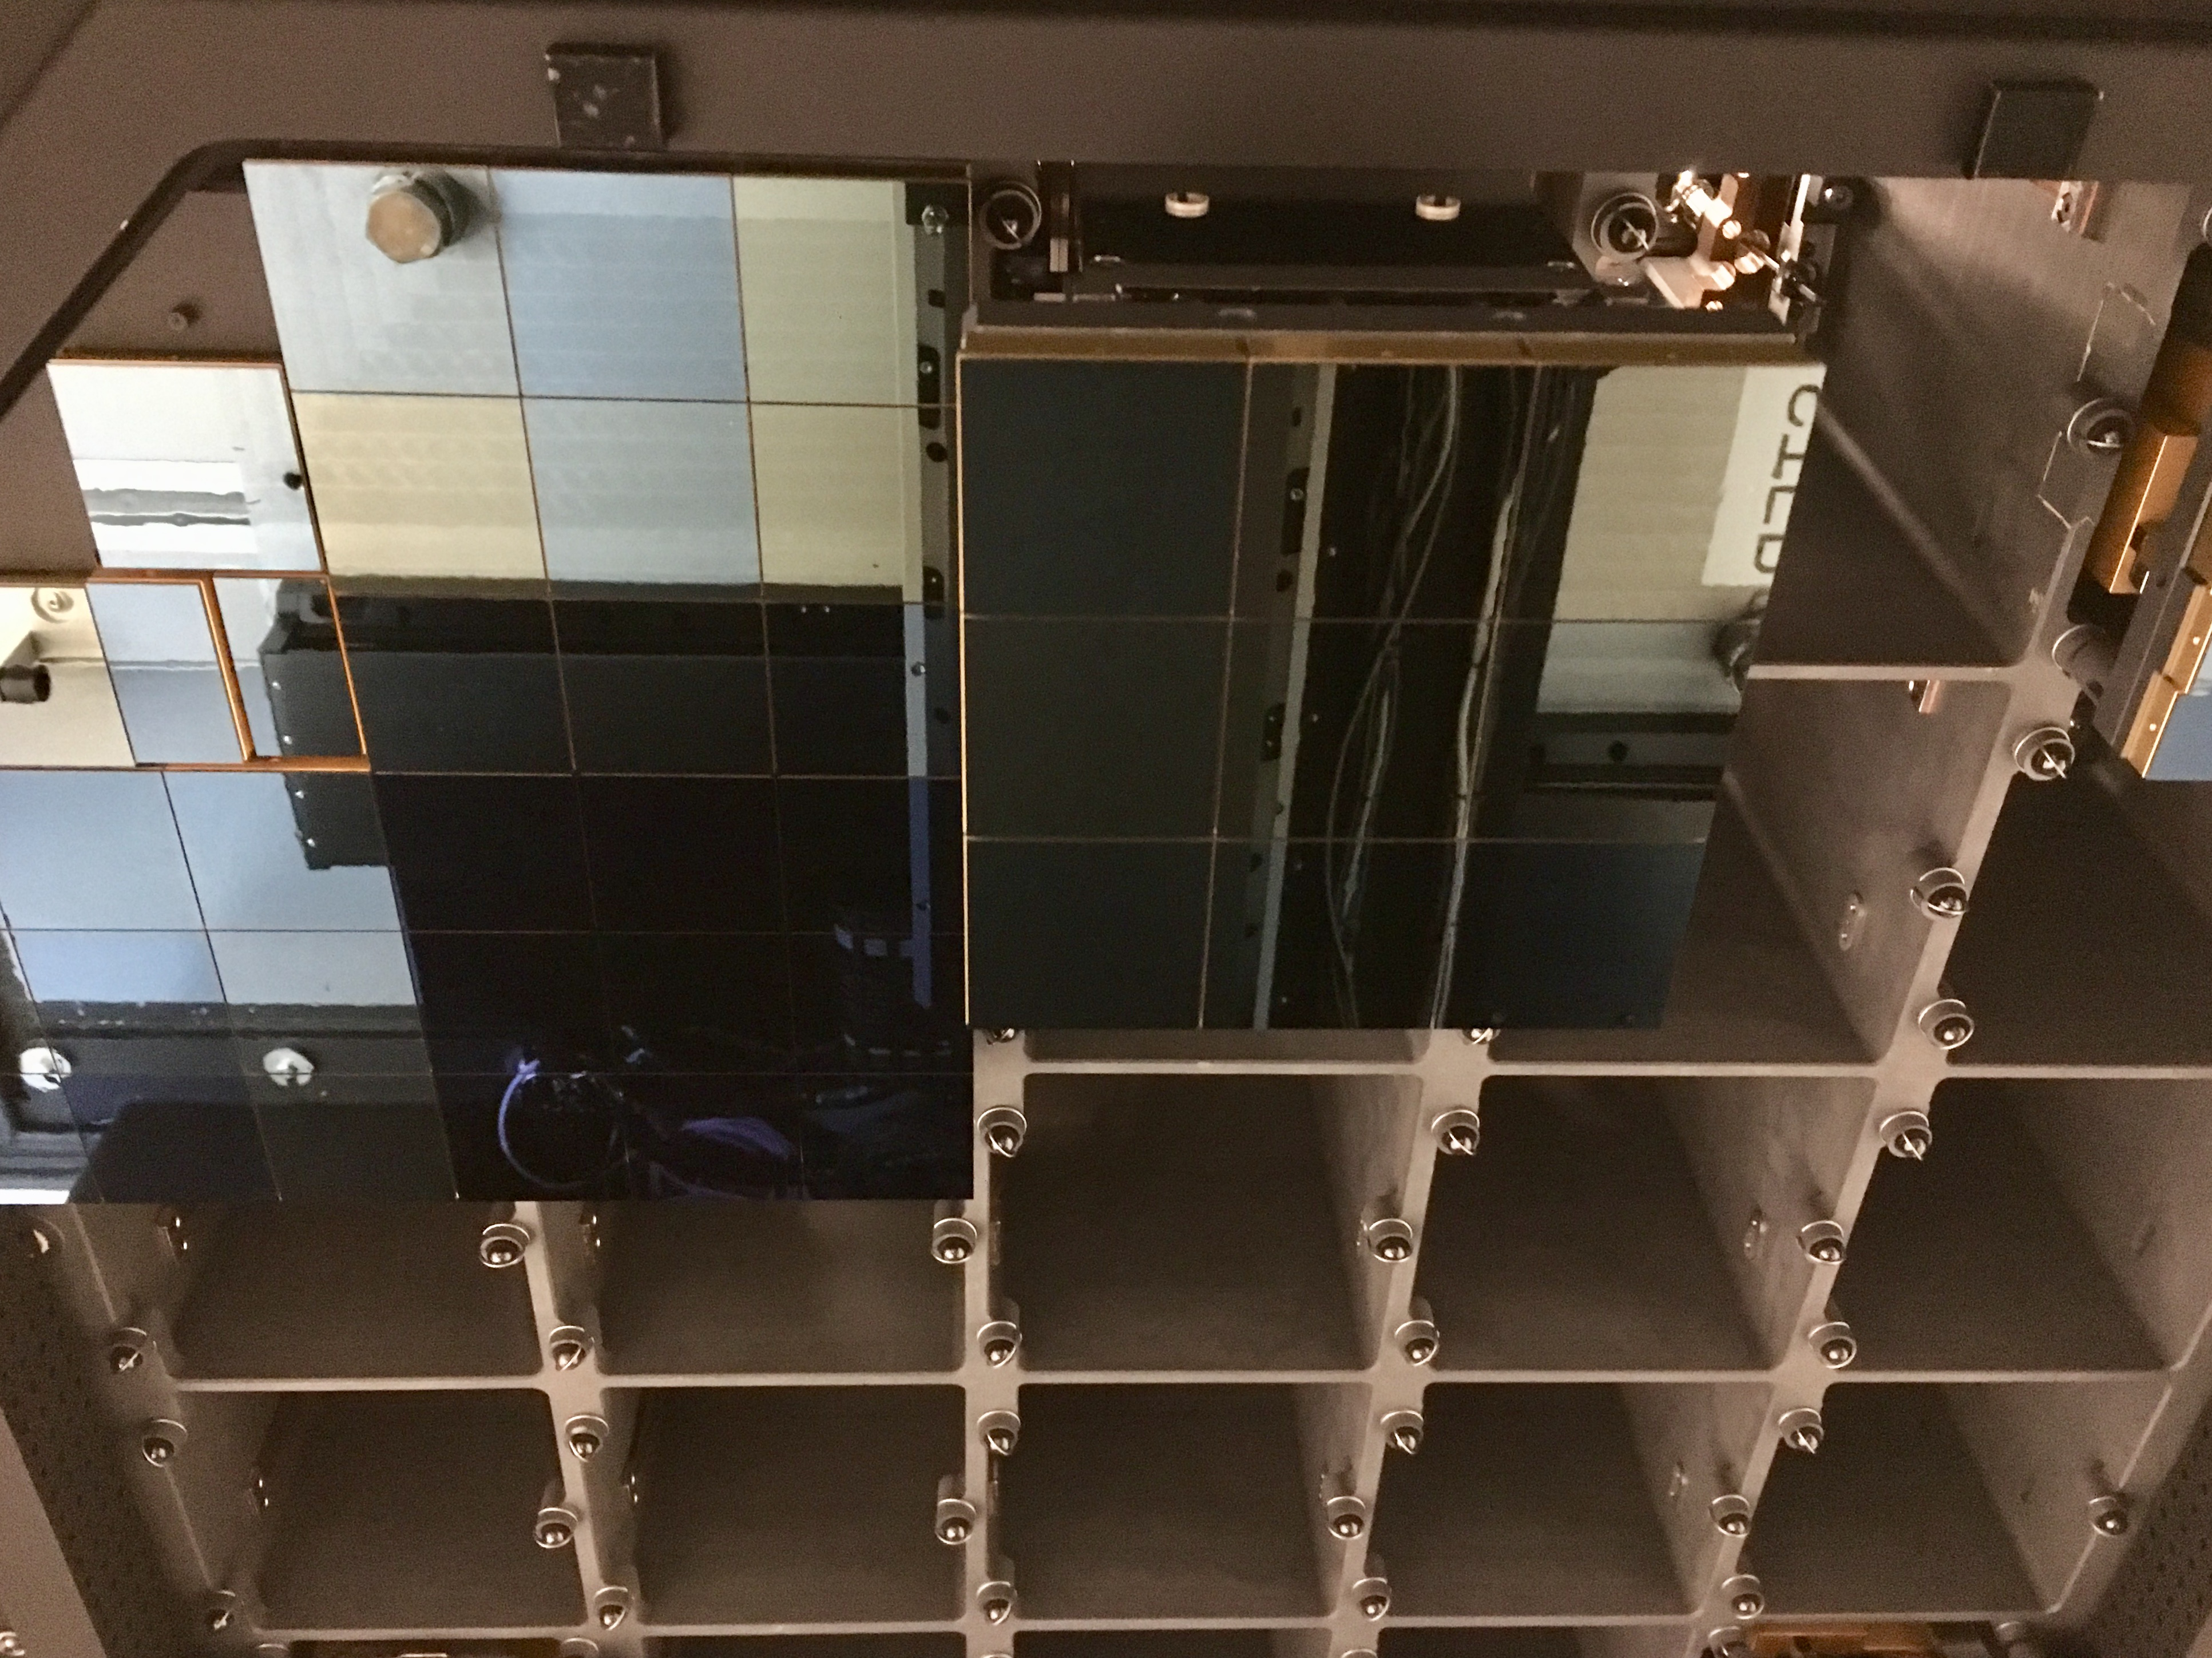

Raft Integration Progress

At SLAC National Accelerator Laboratory, the LSST Camera Integration and Test (I&T) team continues to integrate production rafts with the camera cryostat at the SLAC IR2 Cleanroom Facility. So far, I&T has installed the four Corner Raft Tower Modules (CRTMs) and four Raft Tower Modules (RTMs). Photos of the installation progress are available at this link. I&T will install another five RTMs during this first phase of focal plane integration, which is expected to be completed in early September. I&T will install the remaining 12 RTMs in a second phase of integration, which is expected to continue into the fourth quarter of calendar year 2019.

Credit: NOIRLab/ Vera C. Rubin Observatory/ NSF/ AURA